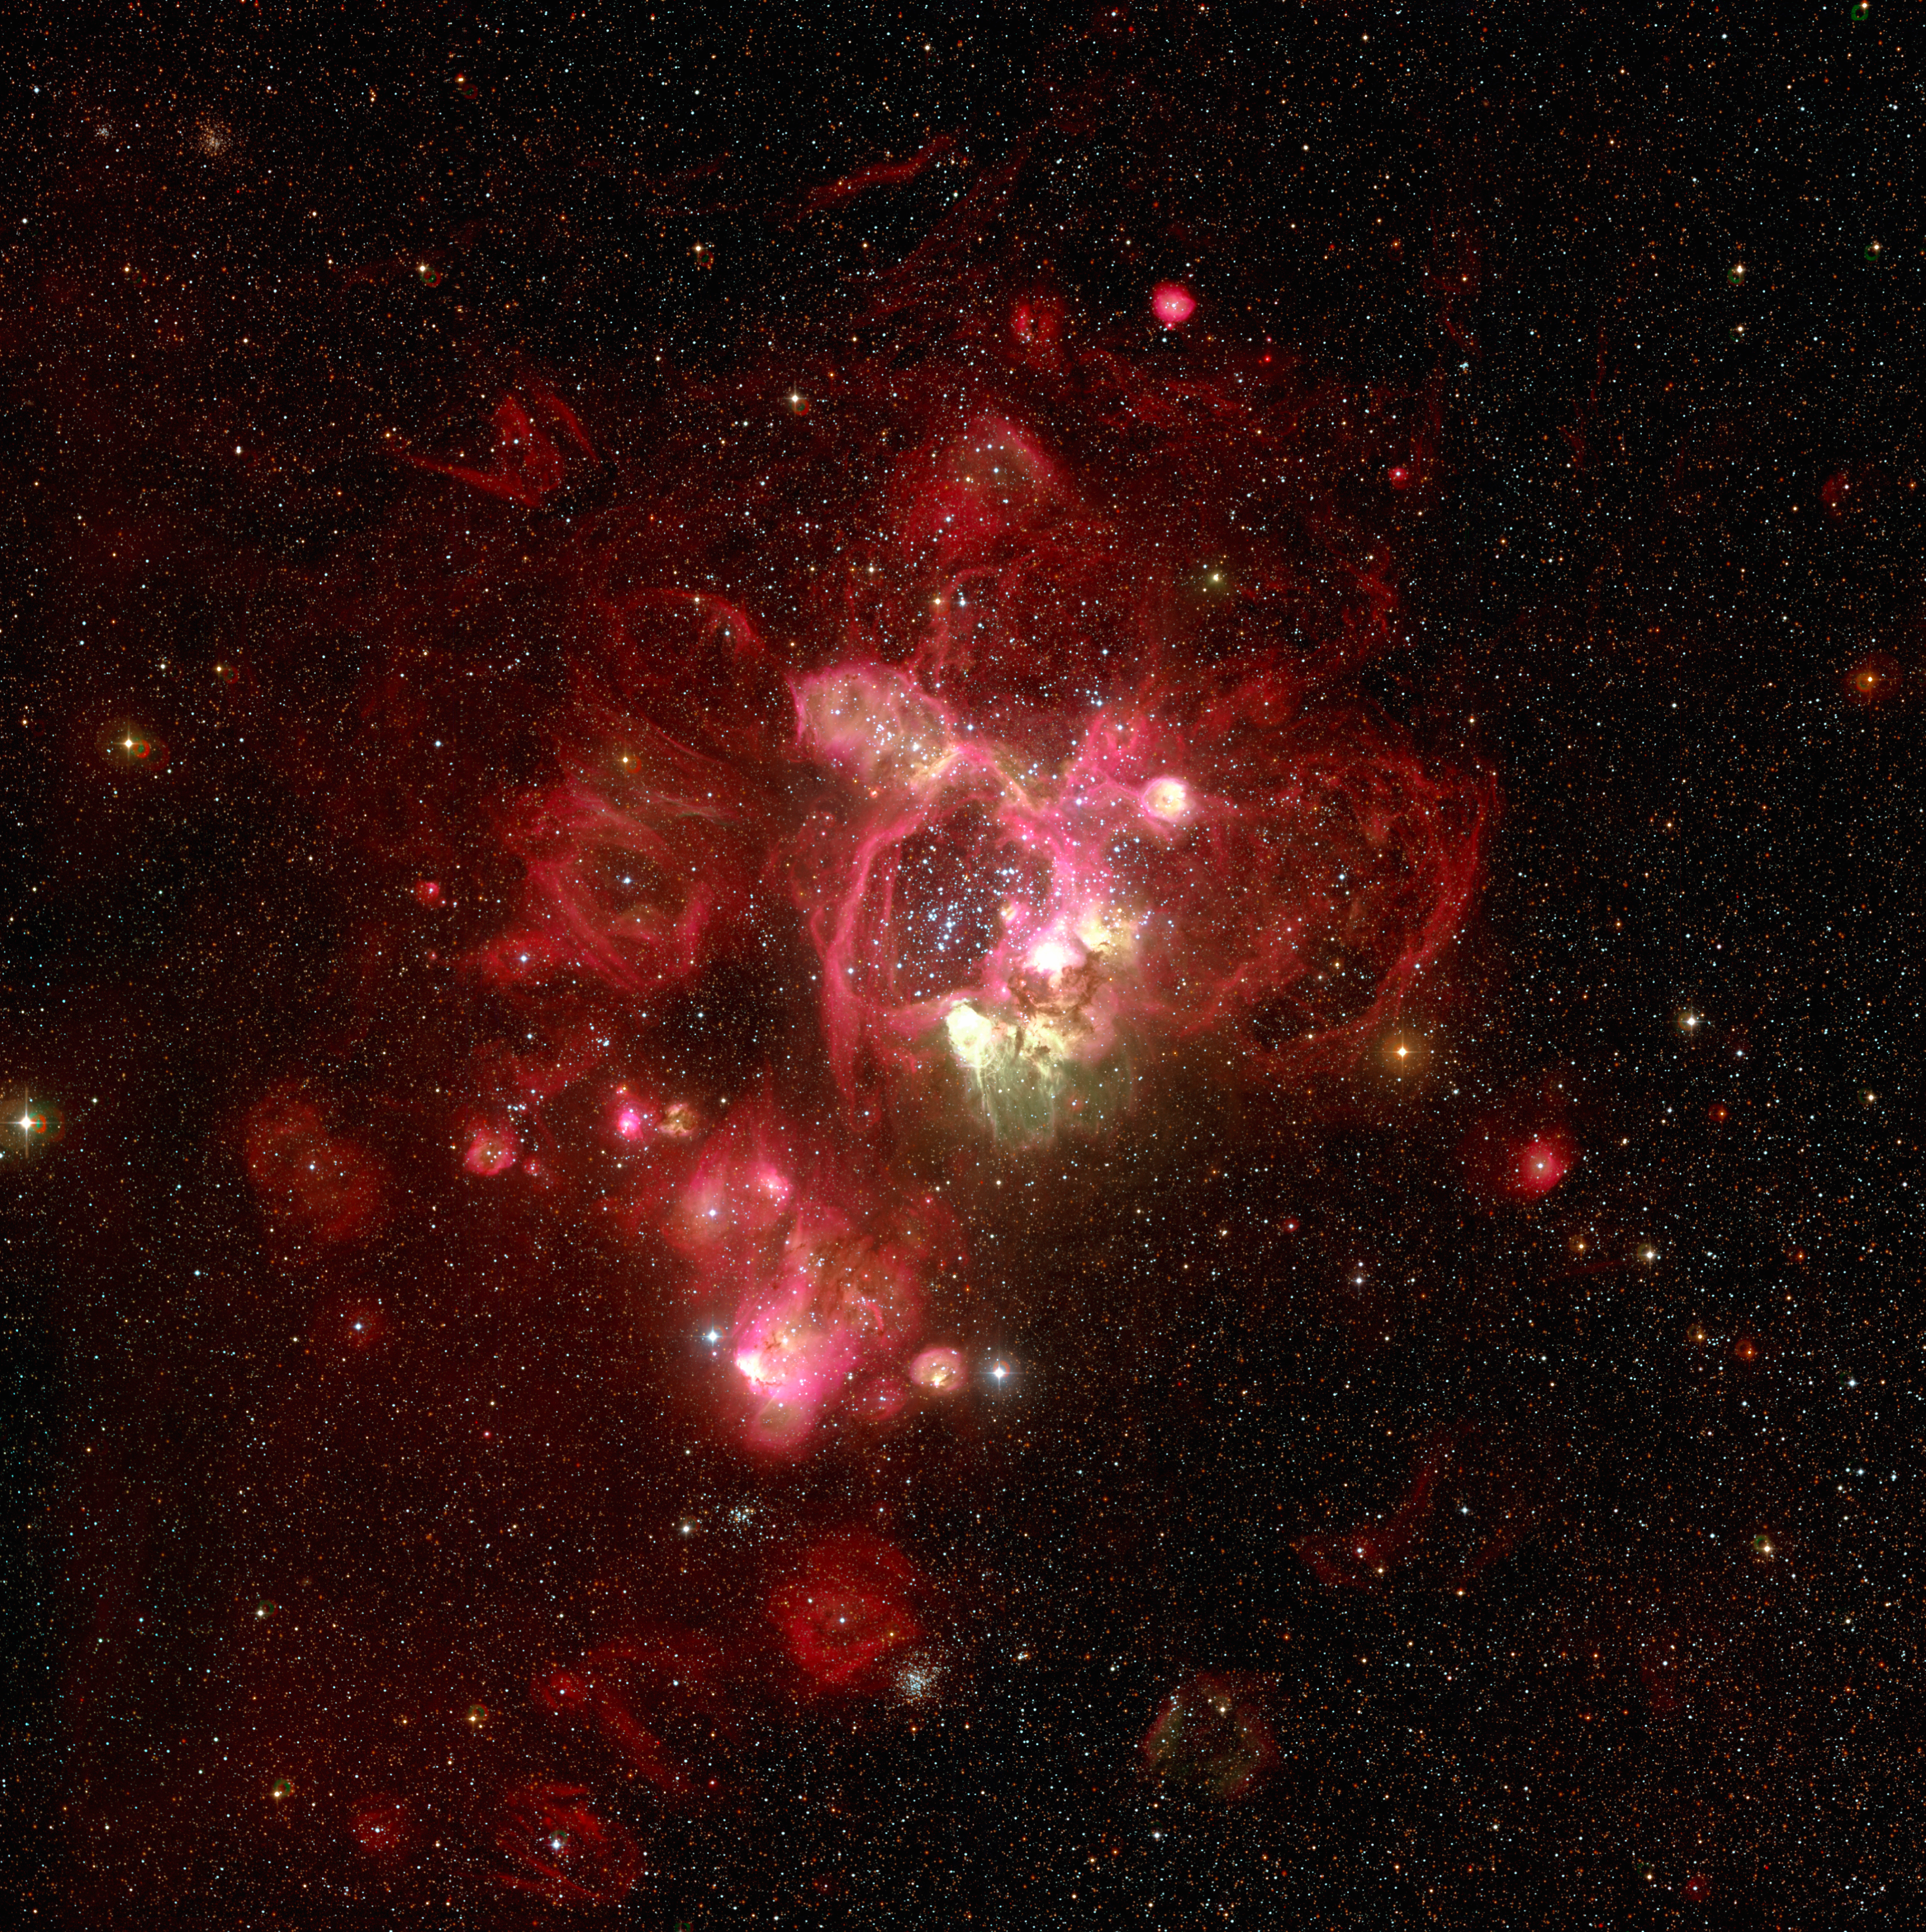

N44 in the Large Magellanic Cloud

Southern part of the spectacular N44 H II region in the Large Magellanic Cloud. The green colour indicates areas that are particularly hot. The field measures 27.5 x 26.5 square arcminutes. North is up and East is left.

#L

Credit: ESO